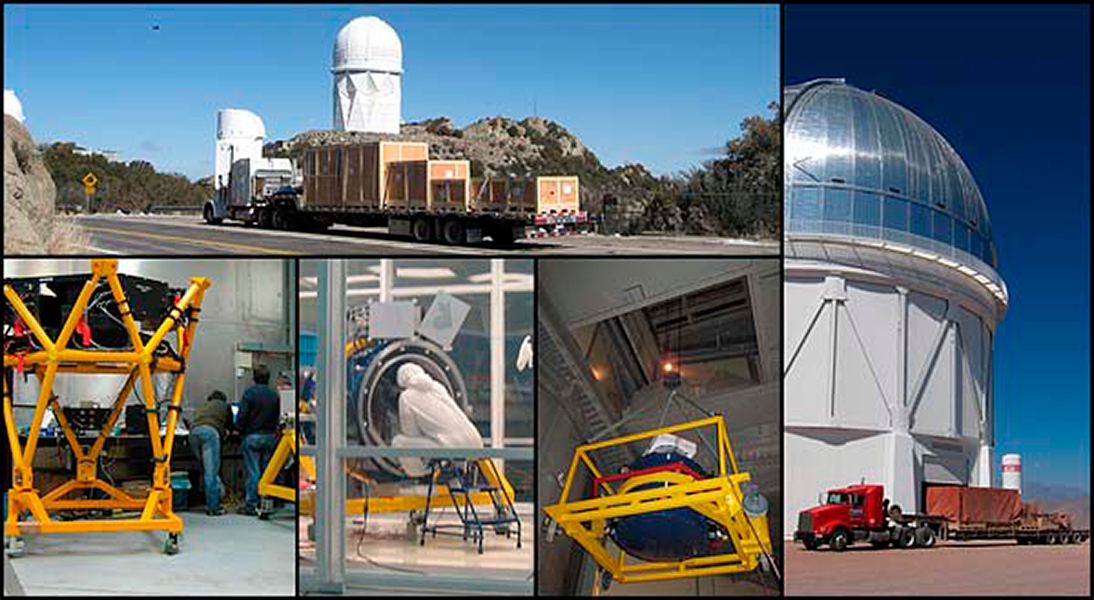

NEWFIRM arrives at CTIO!

Counterclockwise from top; Leaving KPNO, Arriving at CTIO, NEWFIRM camera hoisted to Blanco main floor, NEWFIRM undergoing a major filter change and thorough internal inspection in the new CTIO clean room, Guider assembled into the truss

Credit: NOIRLab